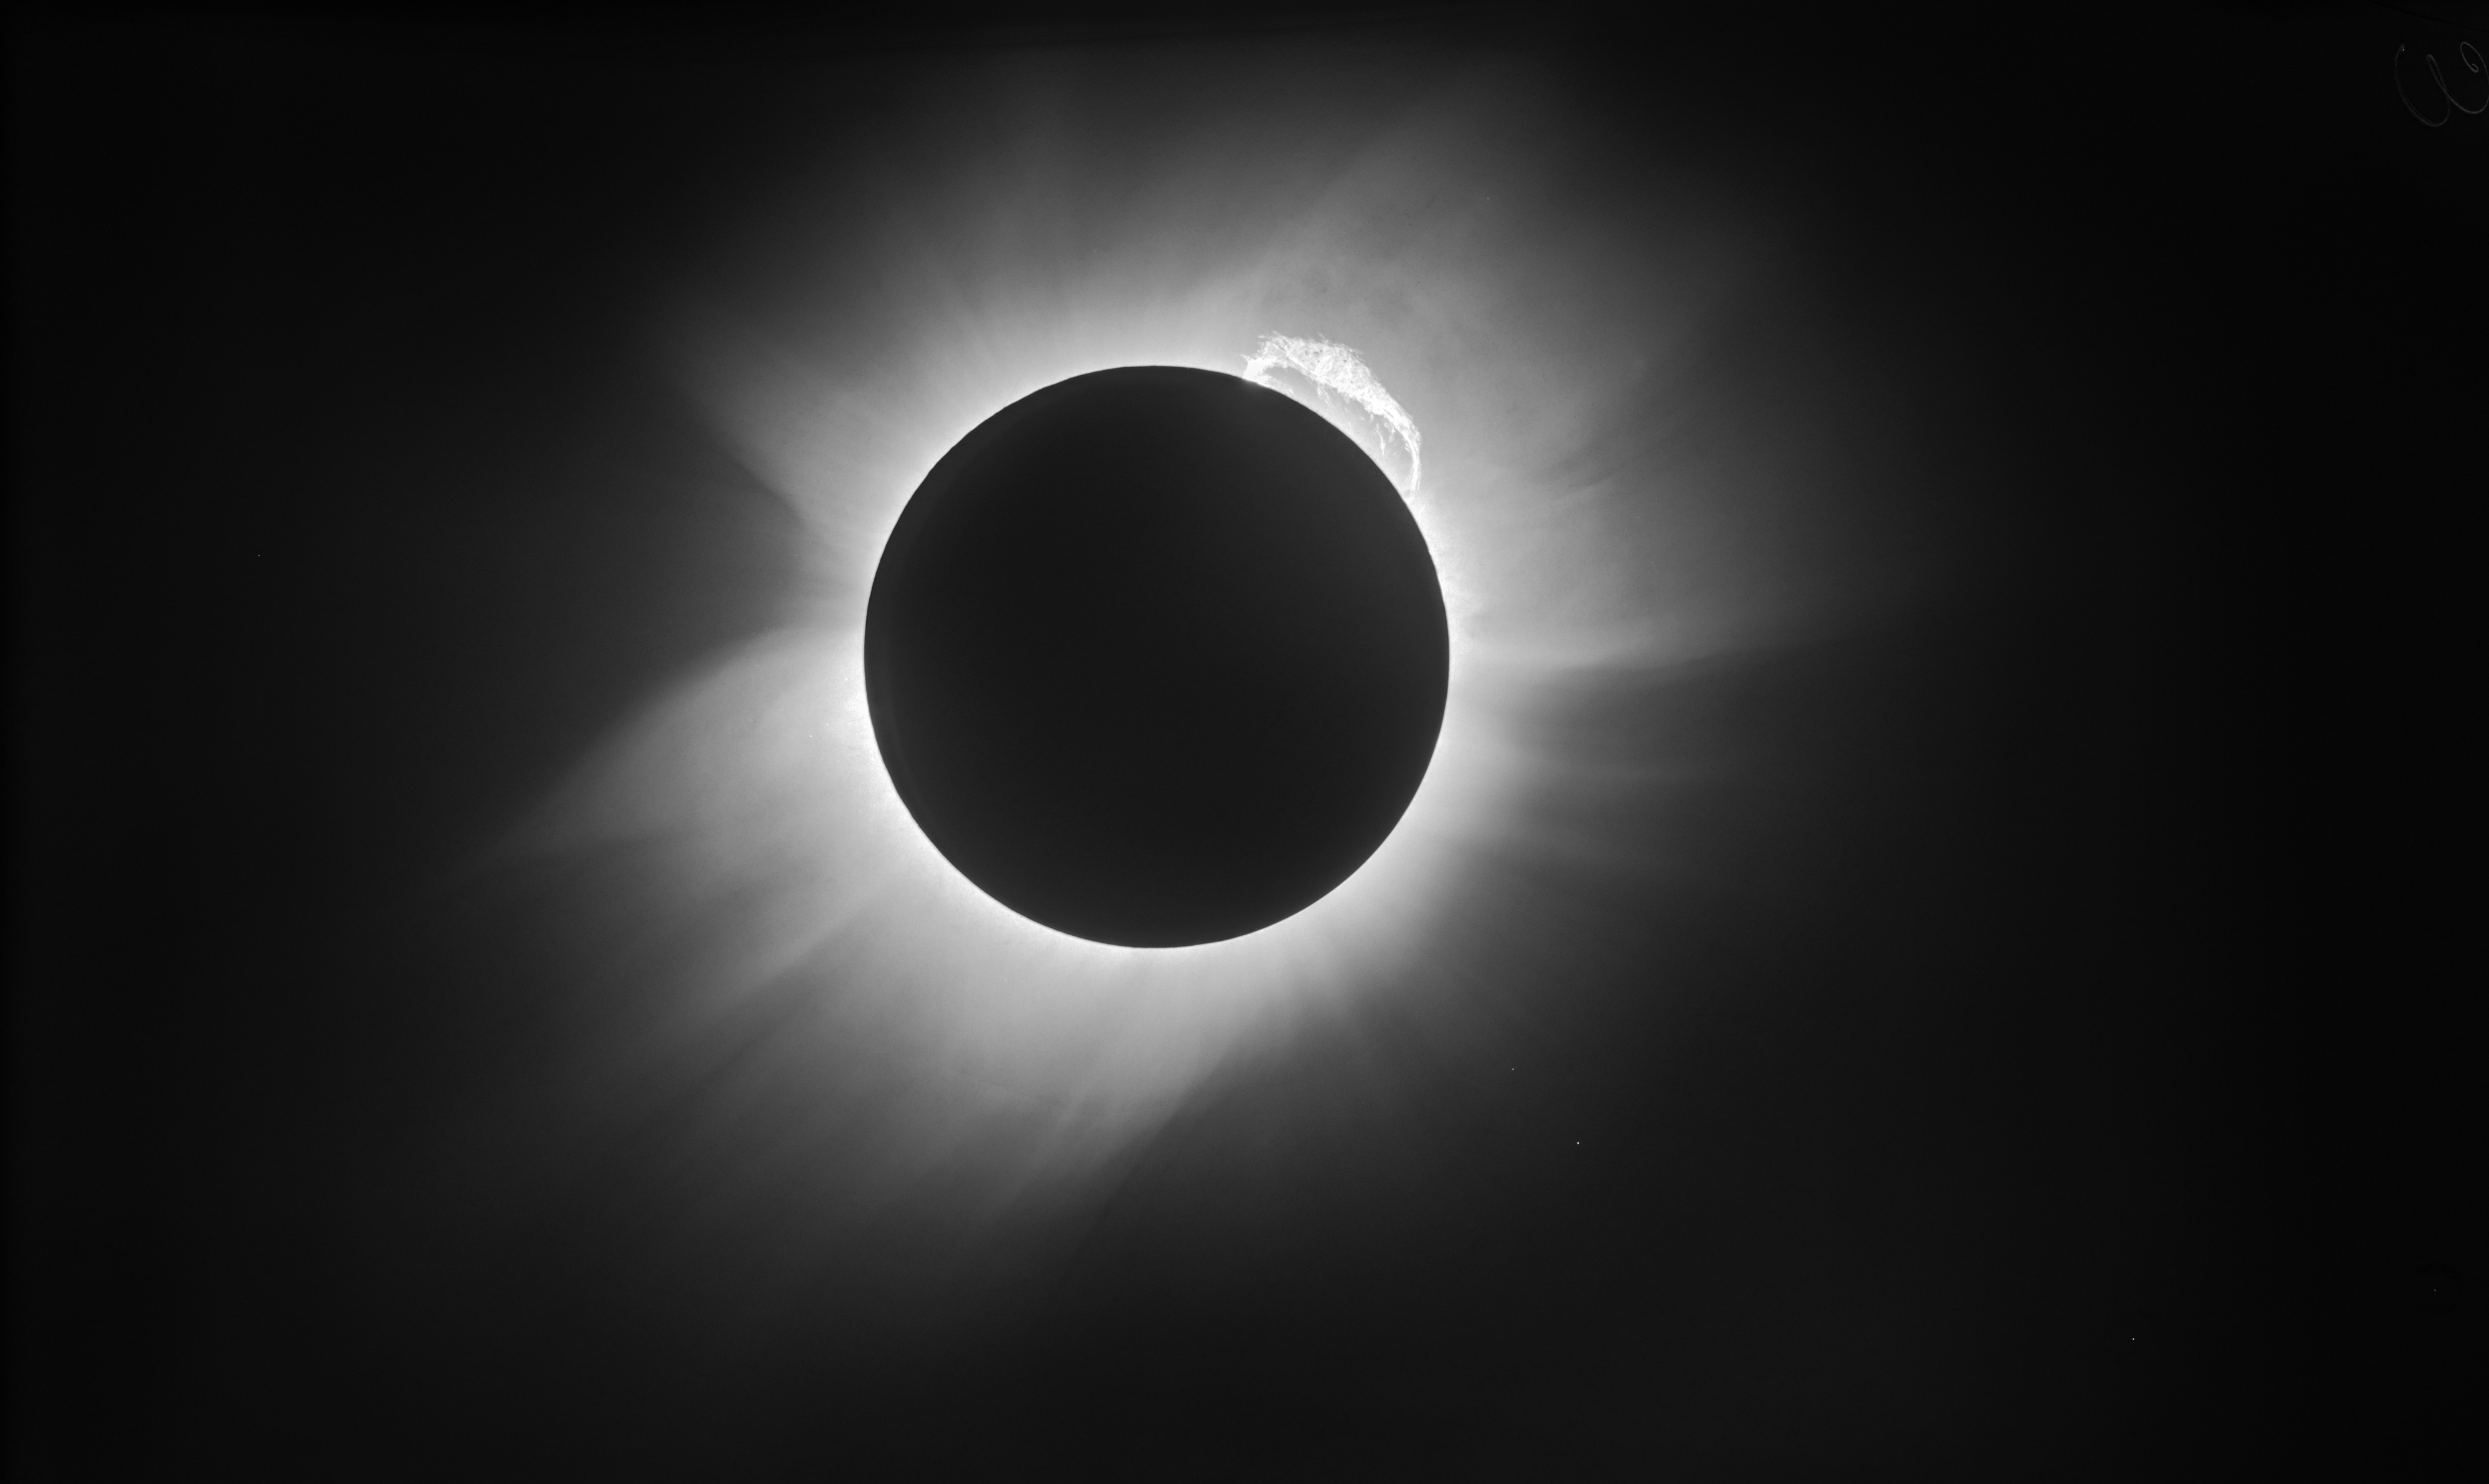

A modern view of the 1919 solar eclipse

The image shown here is arguably the highest resolution image of the 1919 eclipse. Itis the result of applying modern image processing techniques — including image restoration, noise reduction, and removal of artifacts — to a copy of a glass photographic platedeveloped by Eddington and Crommelin. It unveils stunning details in the solar corona, a giant prominence emerging from the upper right part of the Sun, and stars in the constellation of Taurus (The Bull) that were used to confirm general relativity’s predictions. To read the full story, click here.

Credit: ESO/Landessternwarte Heidelberg-Königstuhl/F. W. Dyson, A. S. Eddington, & C. Davidson